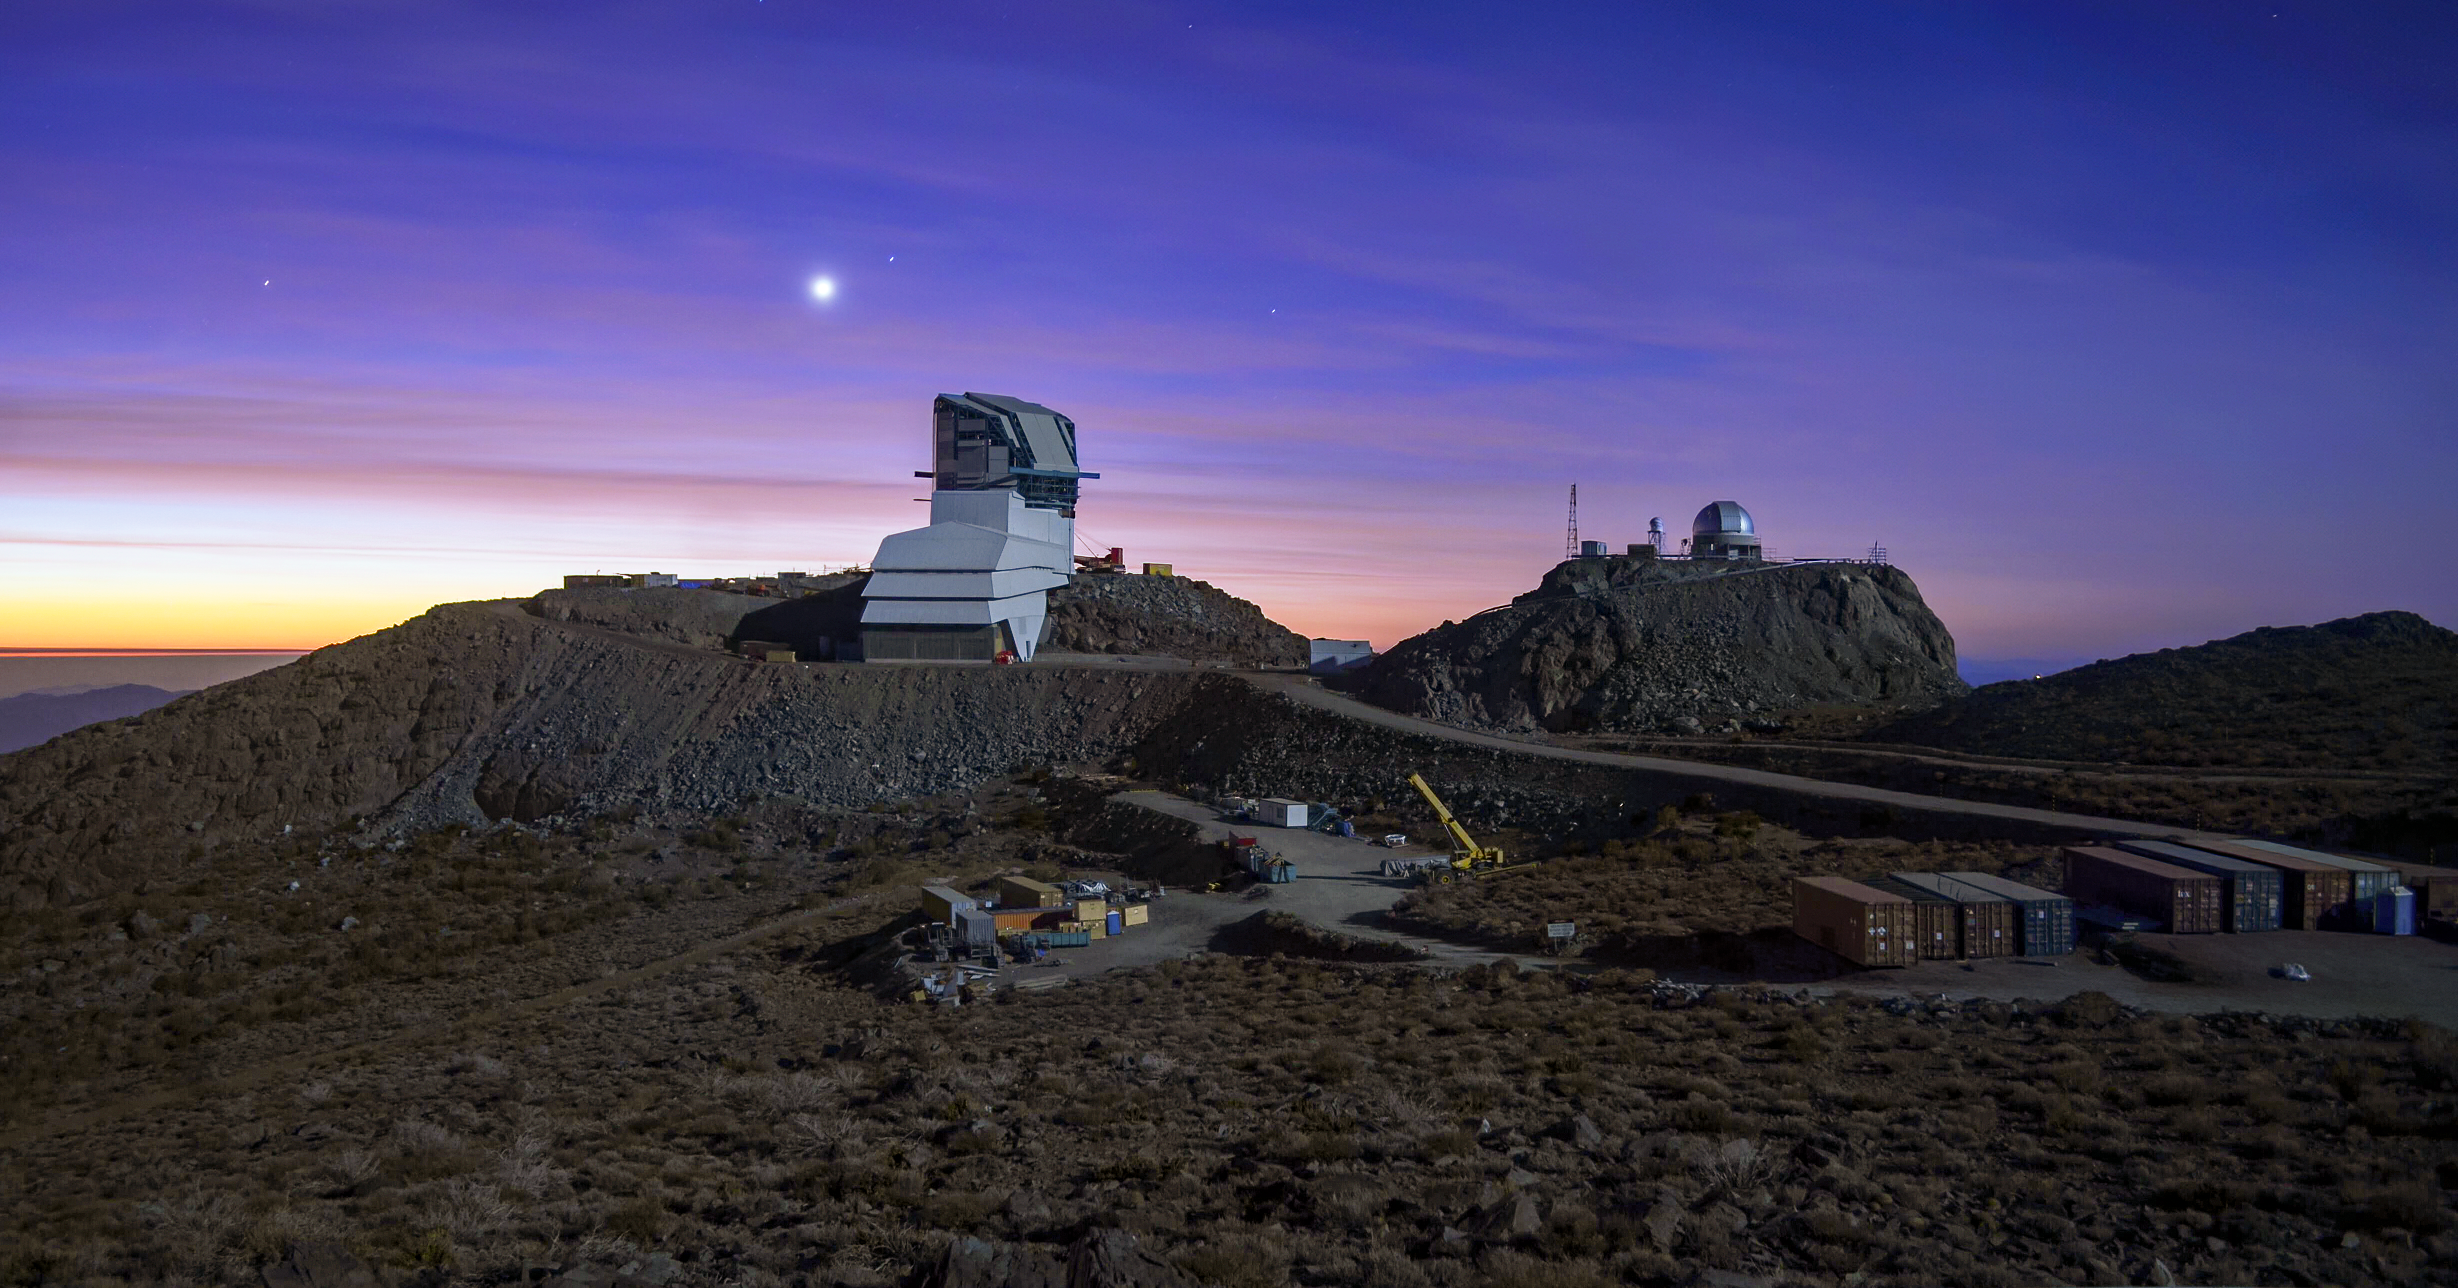

Rubin Observatory under Construction on Cerro Pachón

Rubin Observatory under Construction on Cerro Pachón, on a night with a full Moon in May 2020.

Credit: RubinObs/NOIRLab/SLAC/NSF/DOE/AURA